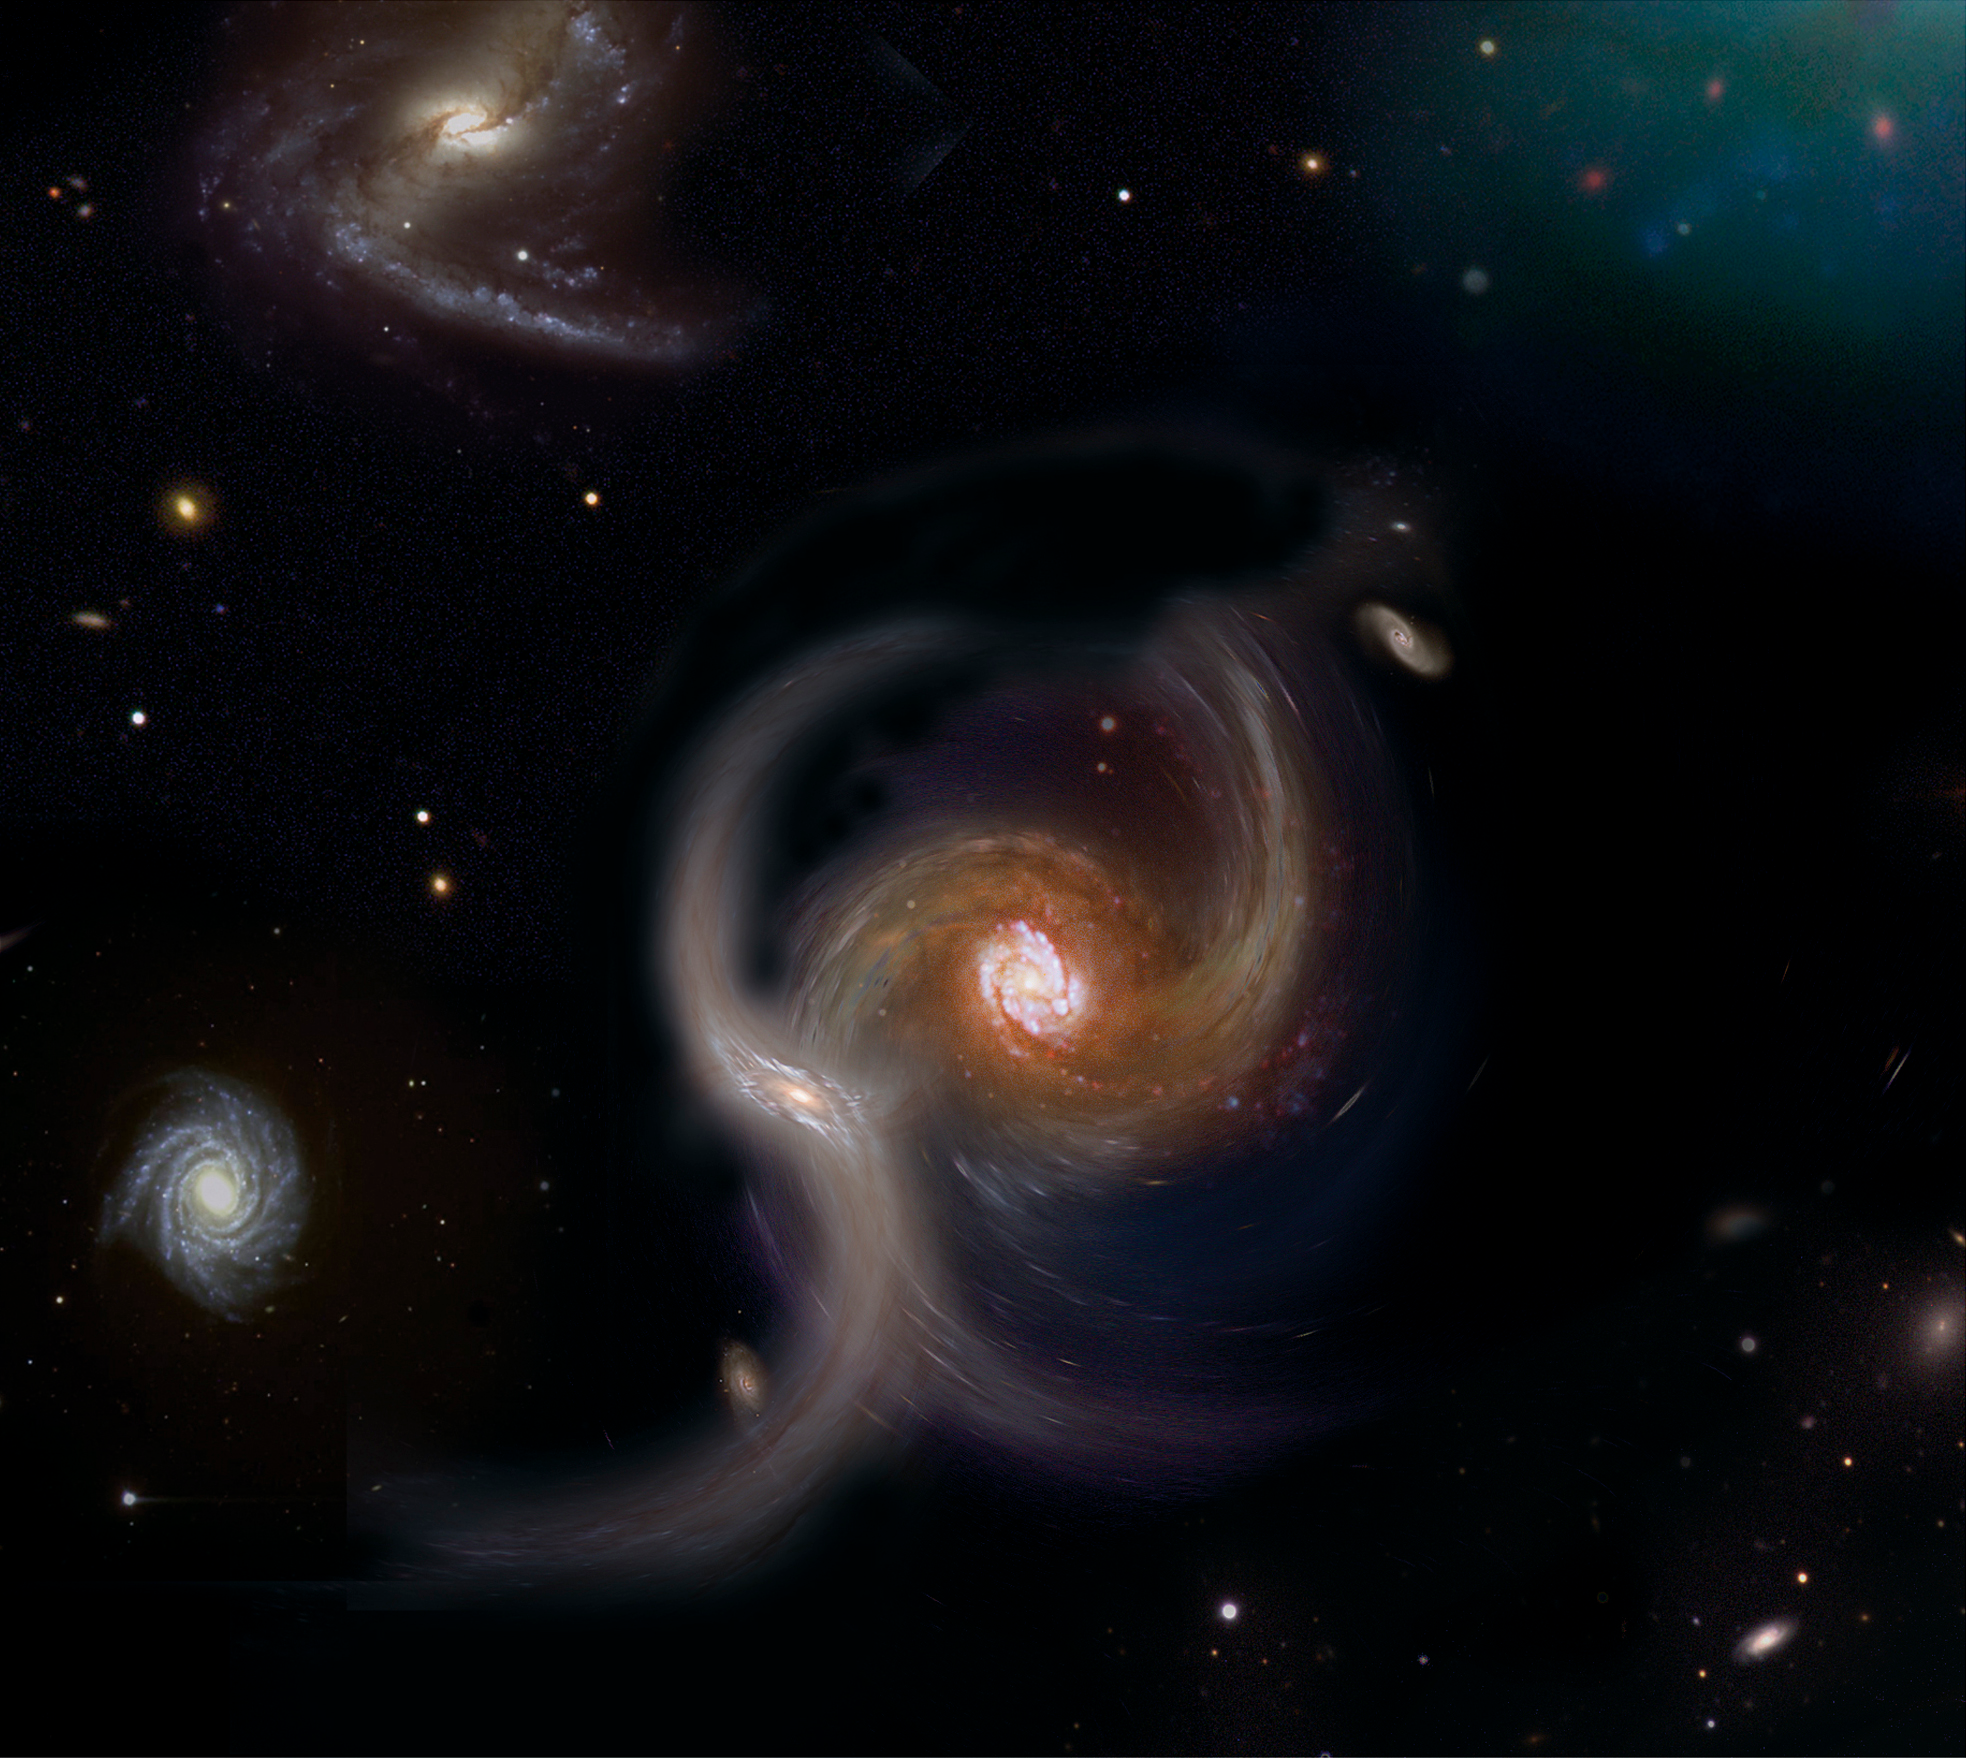

Collision between galaxies (artist's impression)

The new results obtained with GIRAFFE on the VLT seem to show that collisions and merging are important in the formation and evolution of galaxies. Here, such a collision is shown in this artist's impression.

Credit: ESO